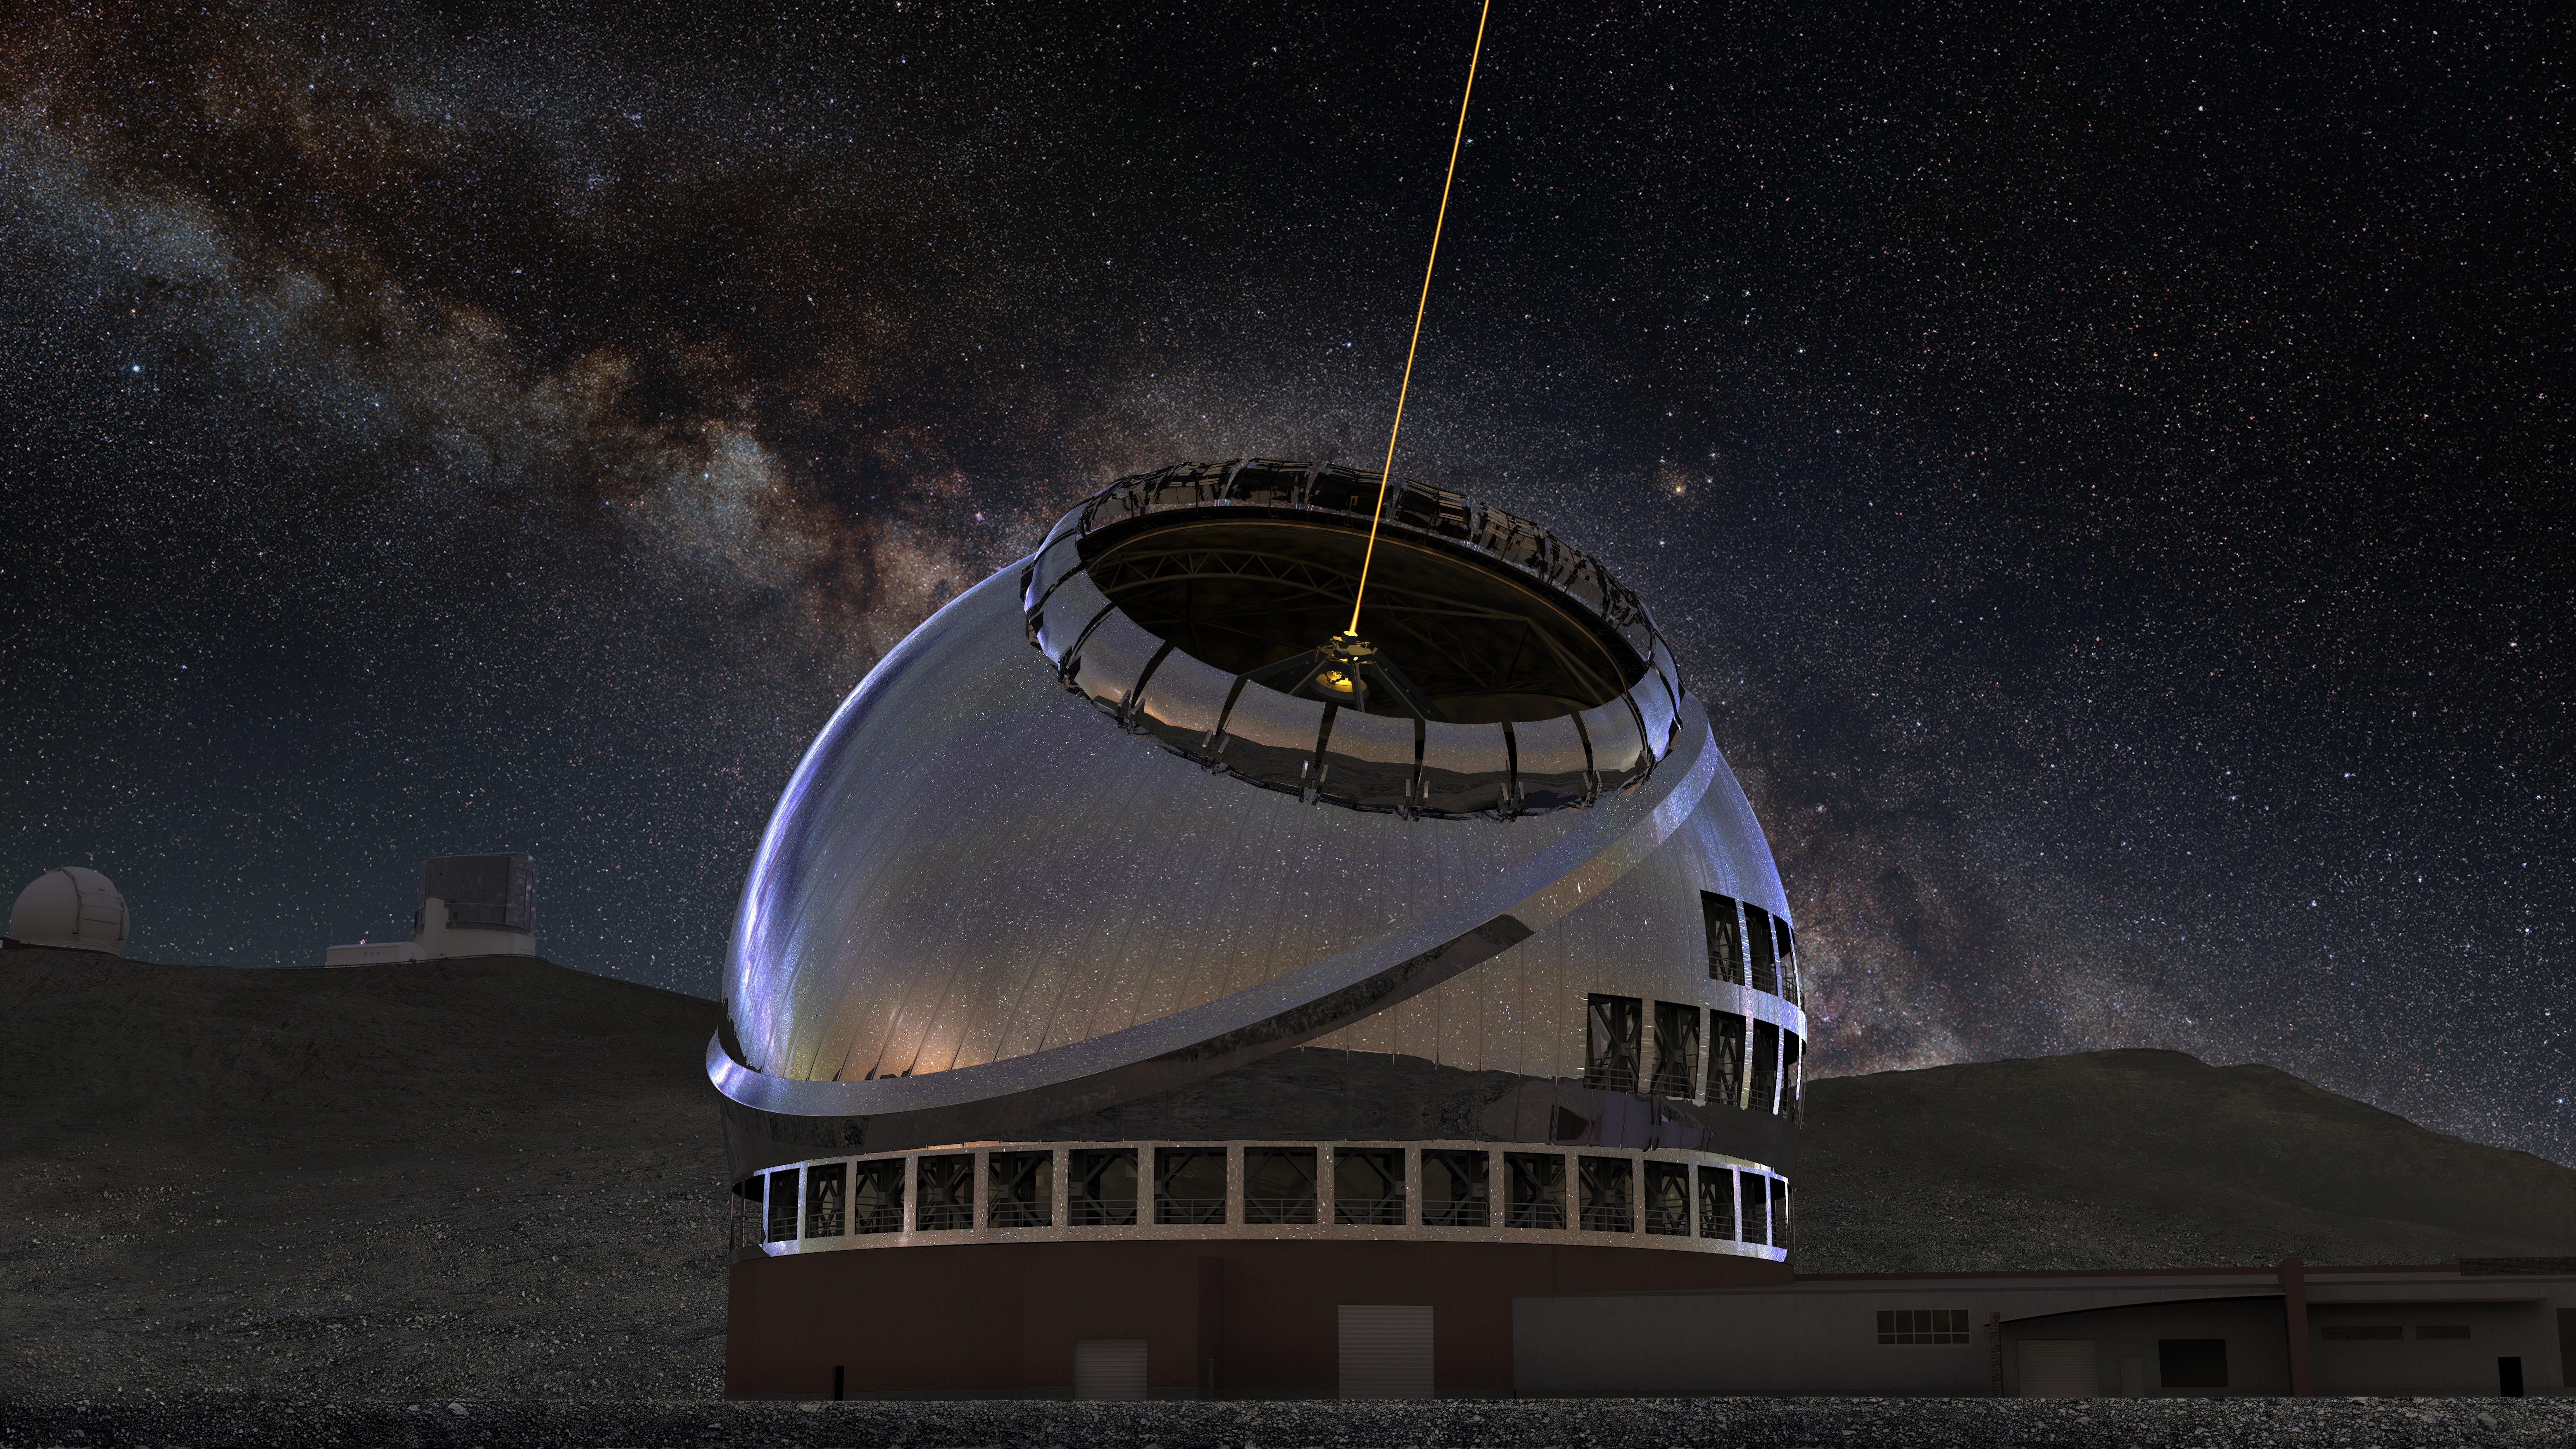

TMT International Observatory exterior rendering at night

Artist's rendering of the completed Thirty Meter Telescope during nighttime deploying lasers for adaptive optics.

Credit: Courtesy of NAOJ with the cooperation of Mitsubishi Electric